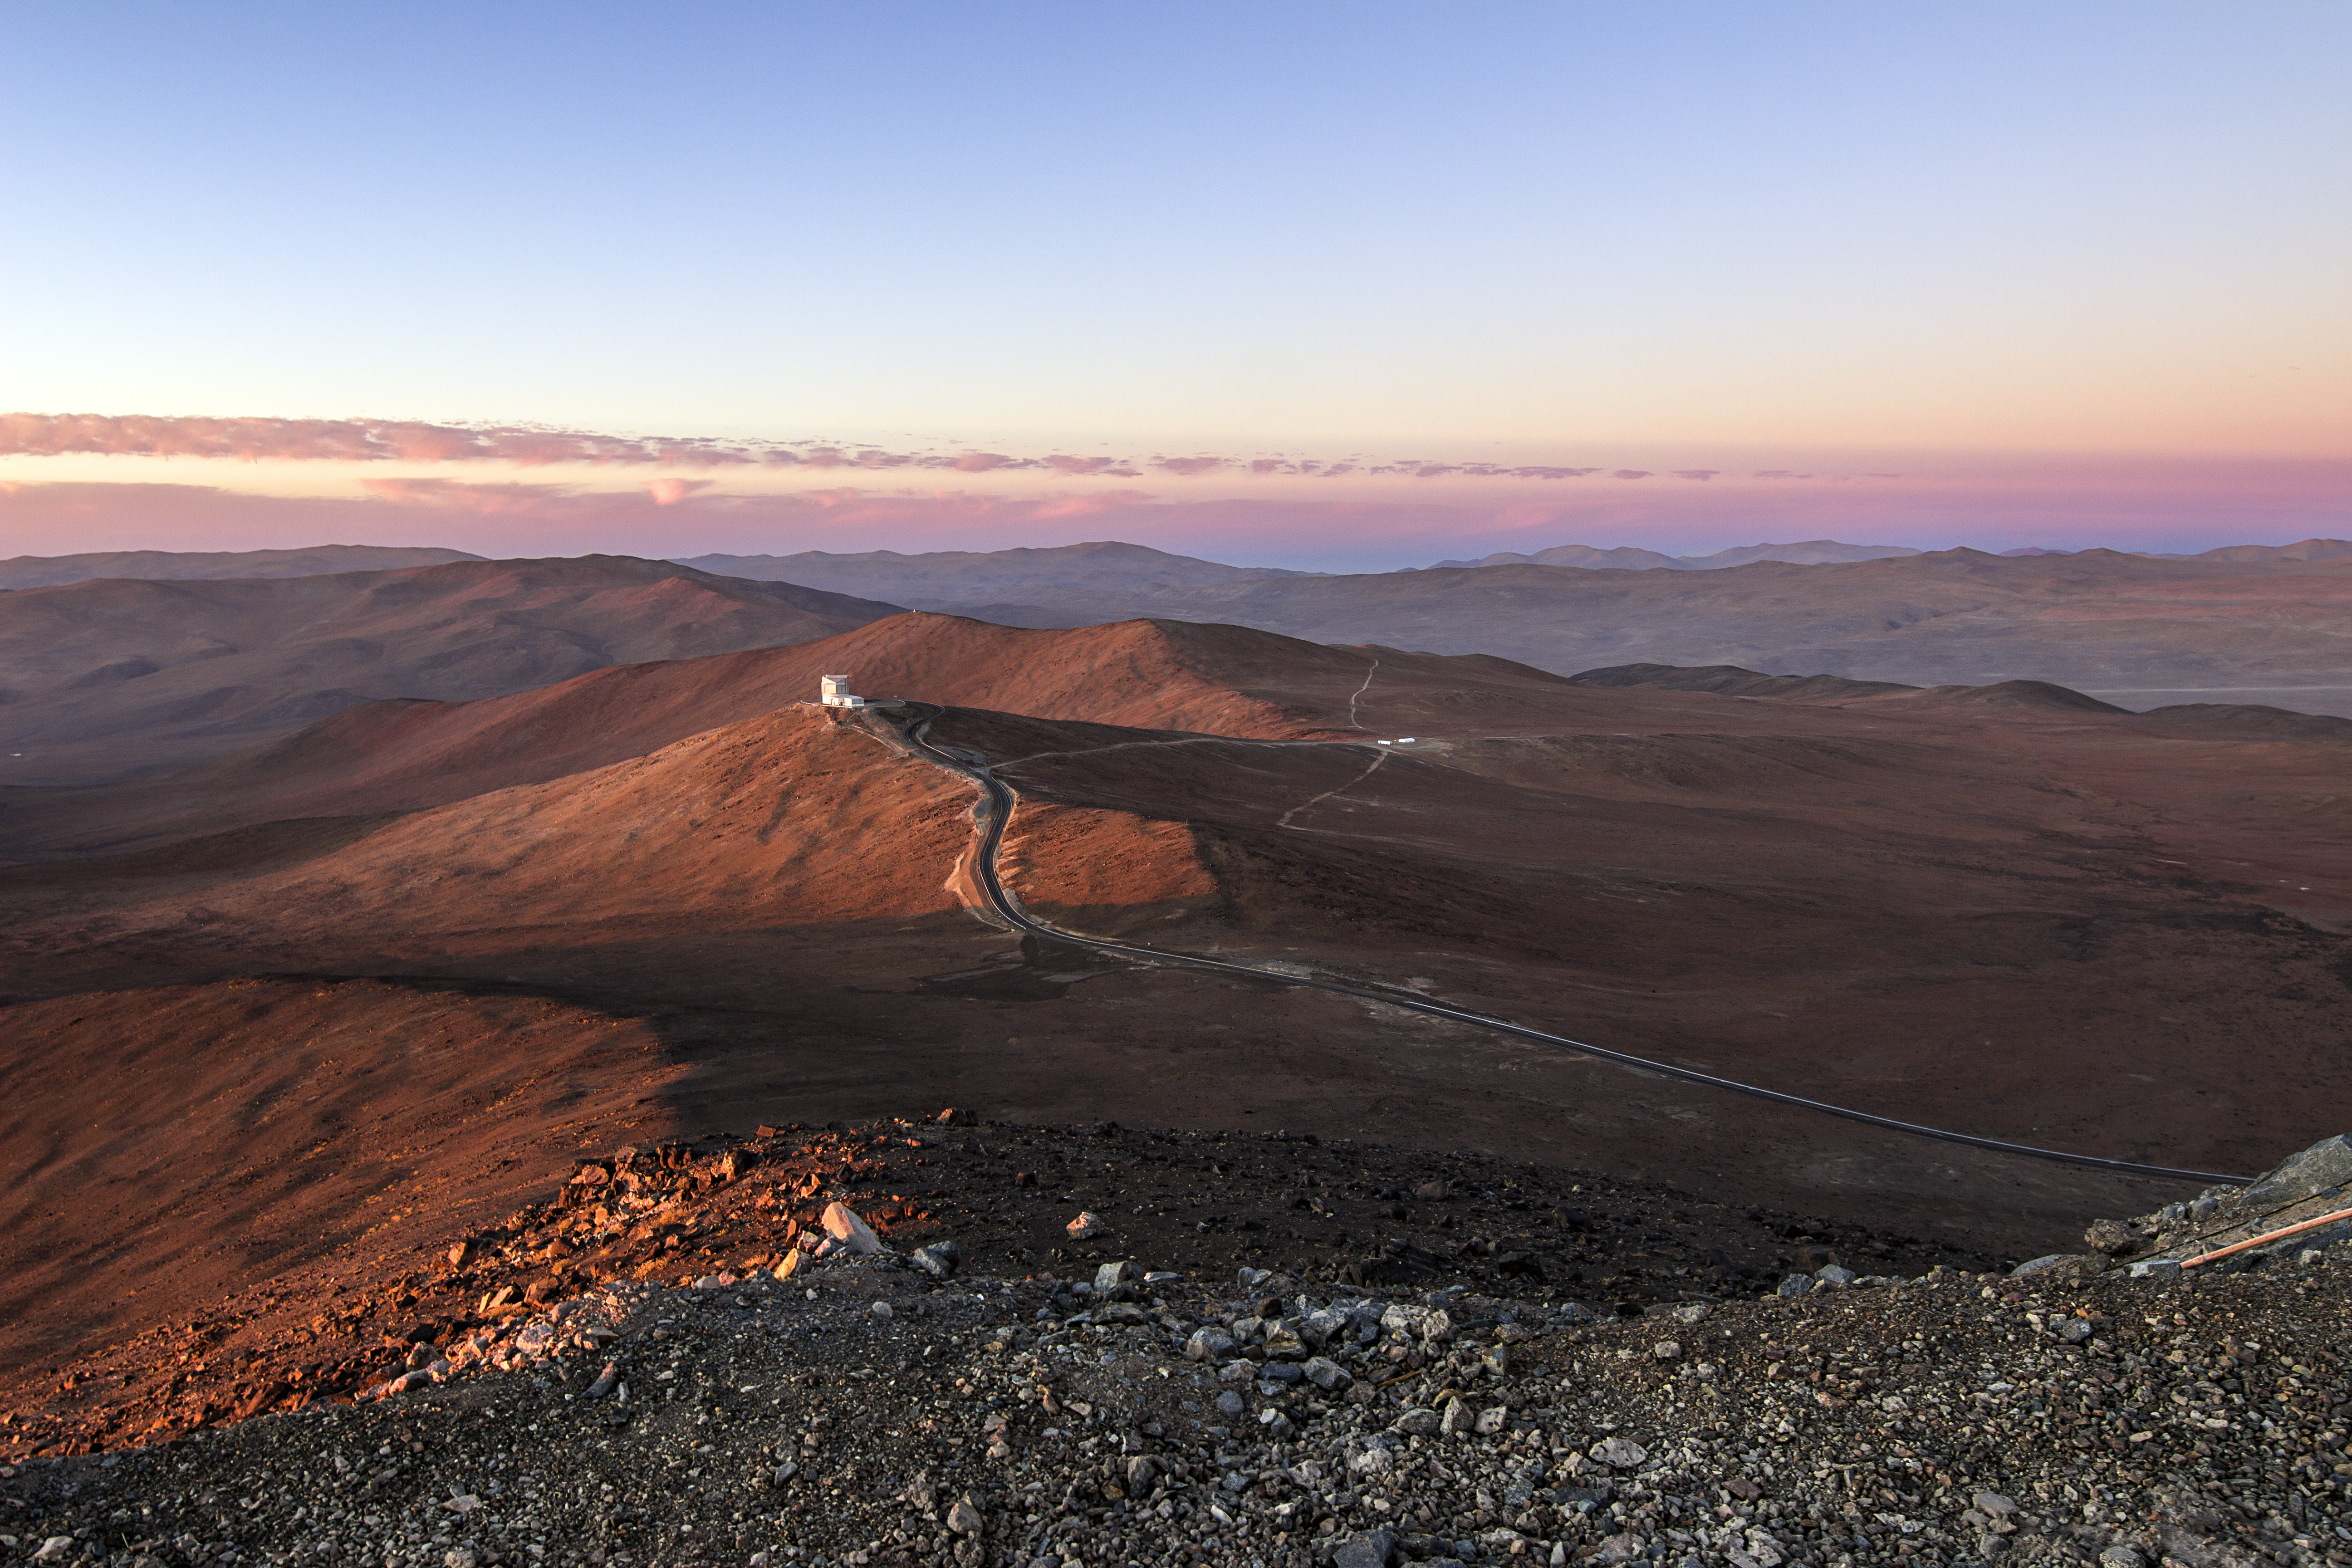

A serene and alien setting

The granular, monochrome foreground transitions abruptly into the sweeping, Martian landscape of the Chilean Atacama surrounding Paranal, cast in the fading light of another delicate desert sunset.

Credit: A. Tudorica/ESO